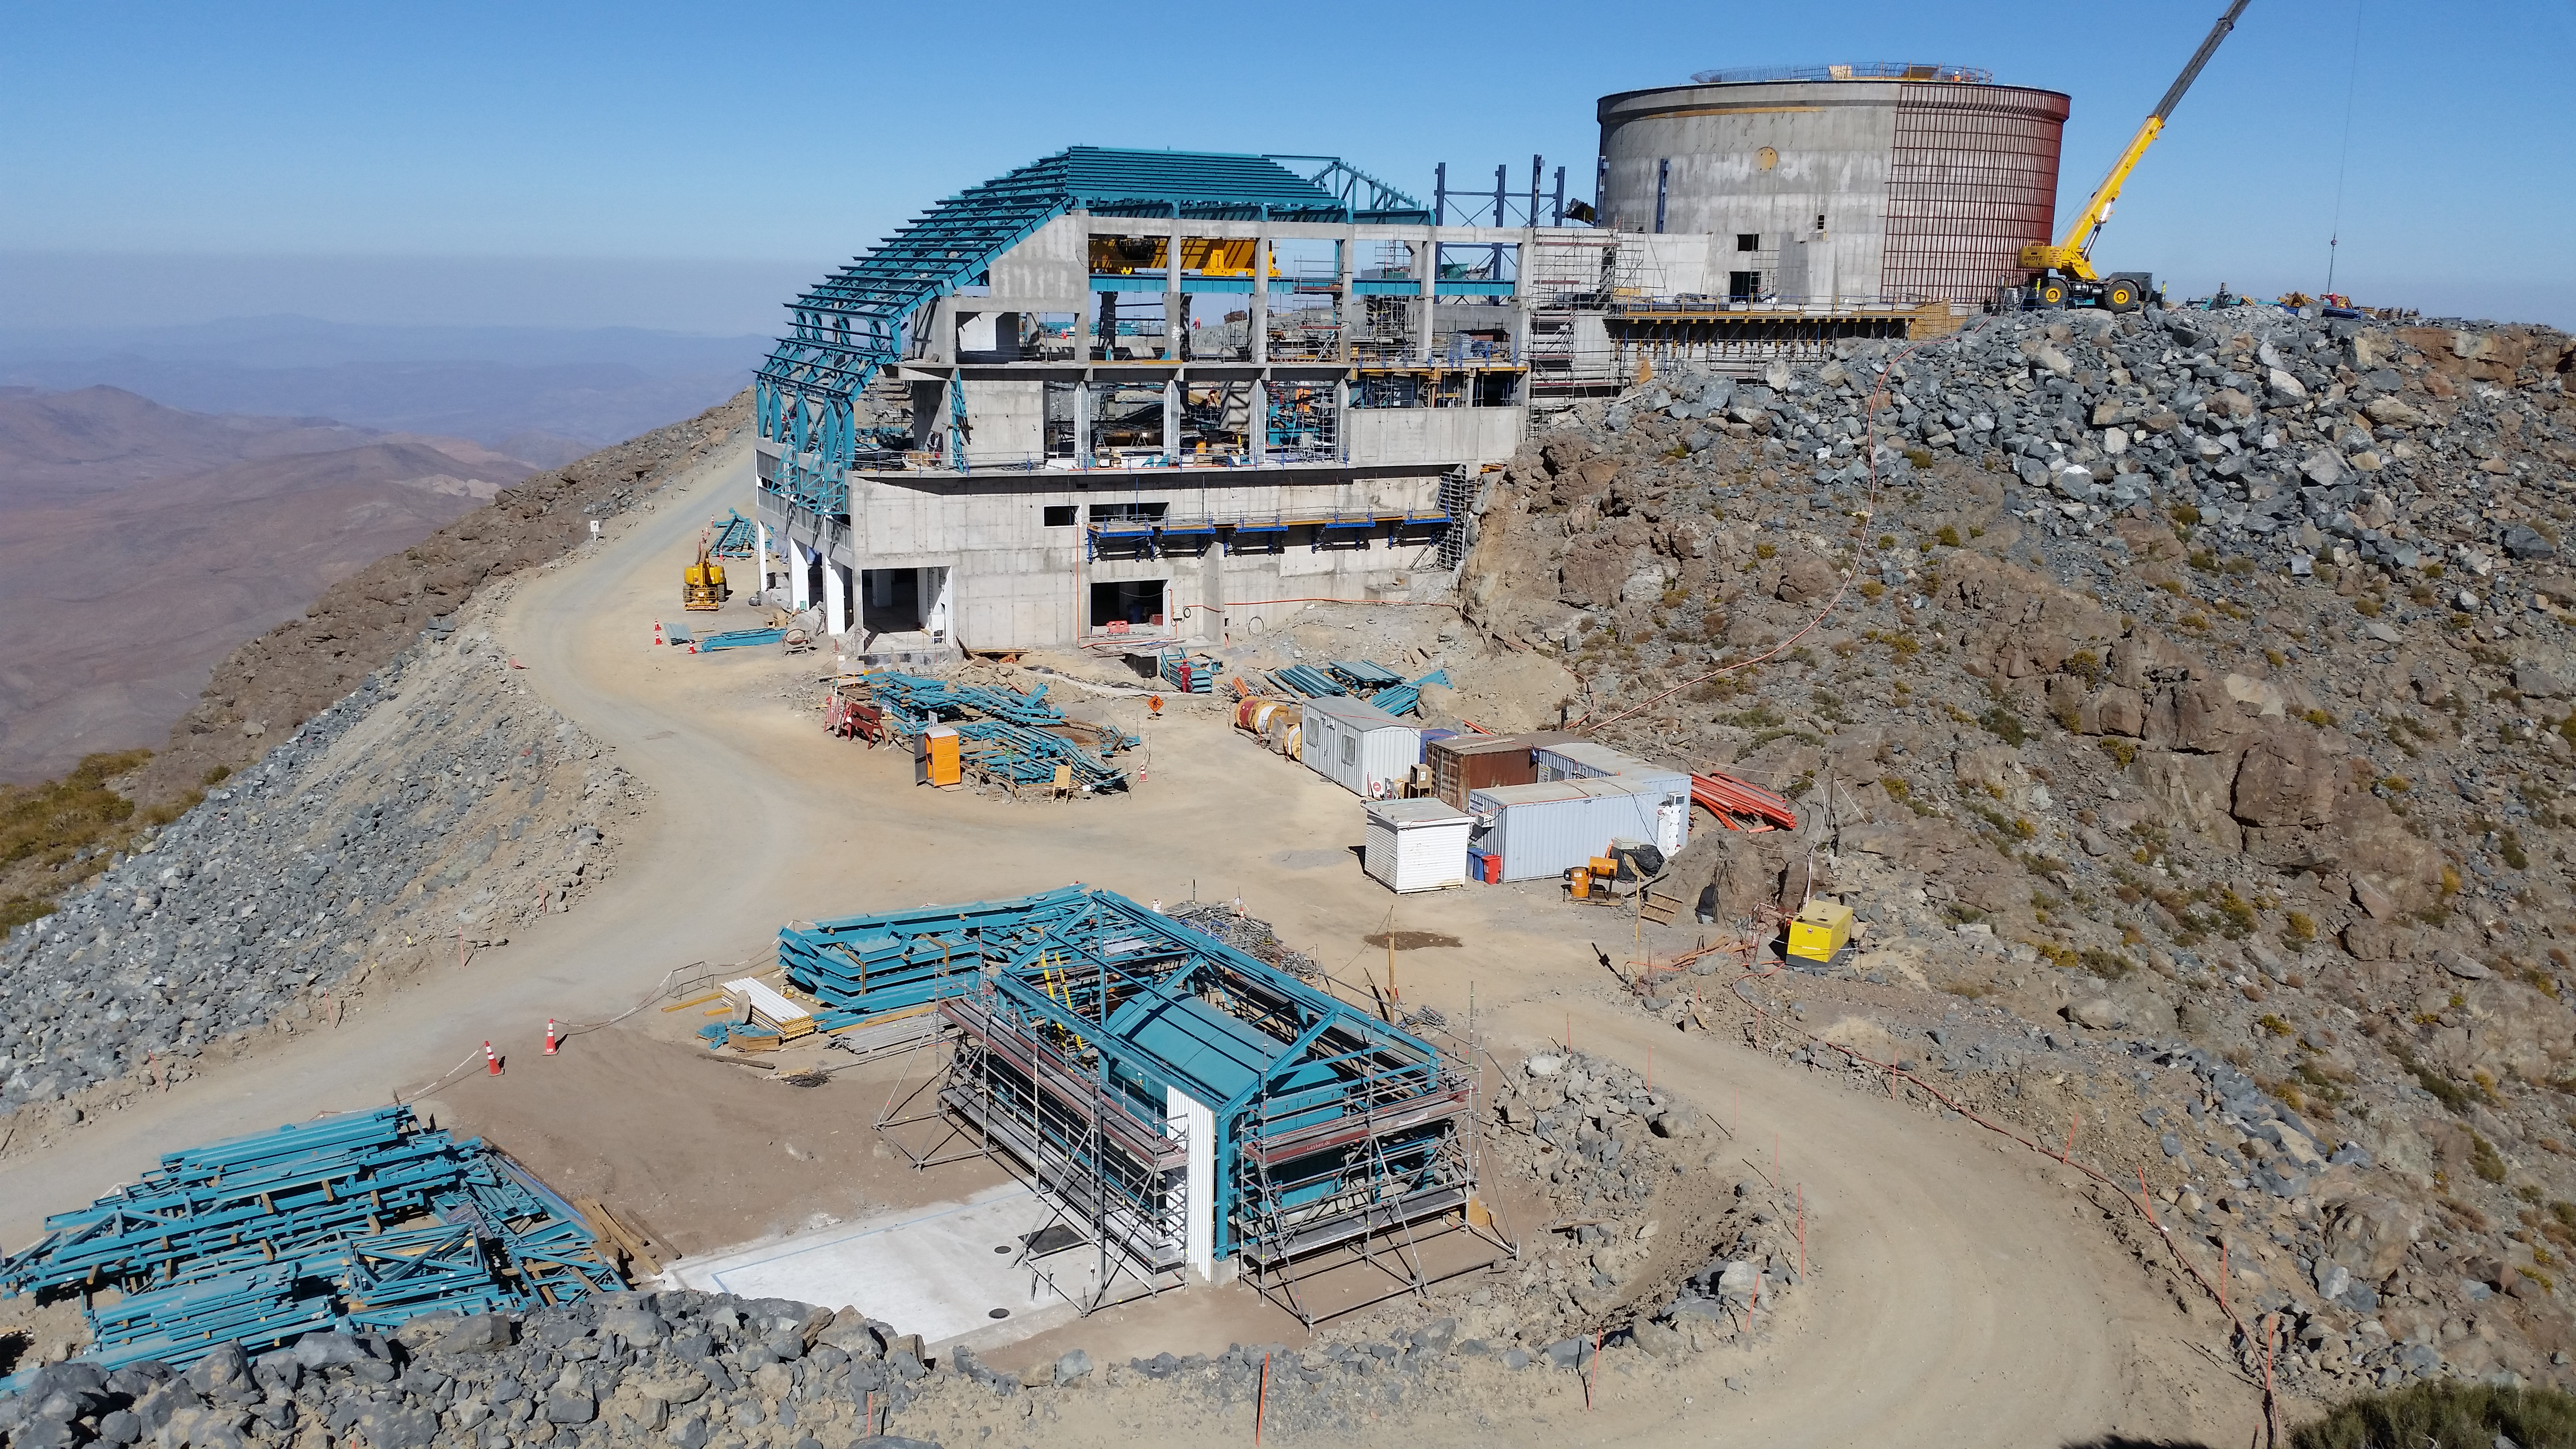

Final location of the 750KVA generator

Final location of the 750KVA generator and the building around it.

Credit: Rubin Observatory/NSF/AURA